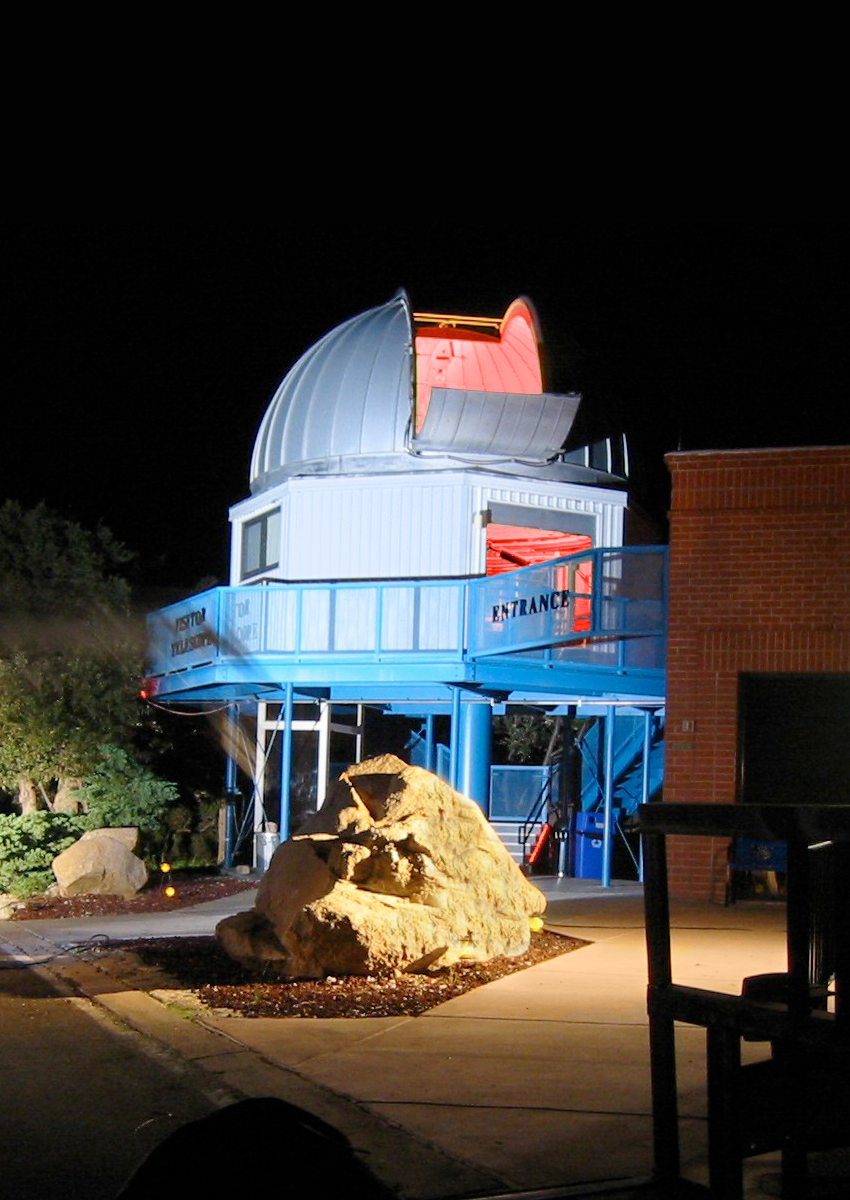

Kitt Peak Visitor Center 0.6-meter Shreve Telescope dome

The Visitor Center 0.6-meter Shreve Telescope Dome. Photo taken by tv crew while on the mountain.

Credit: KPNO/NOIRLab/NSF/AURA